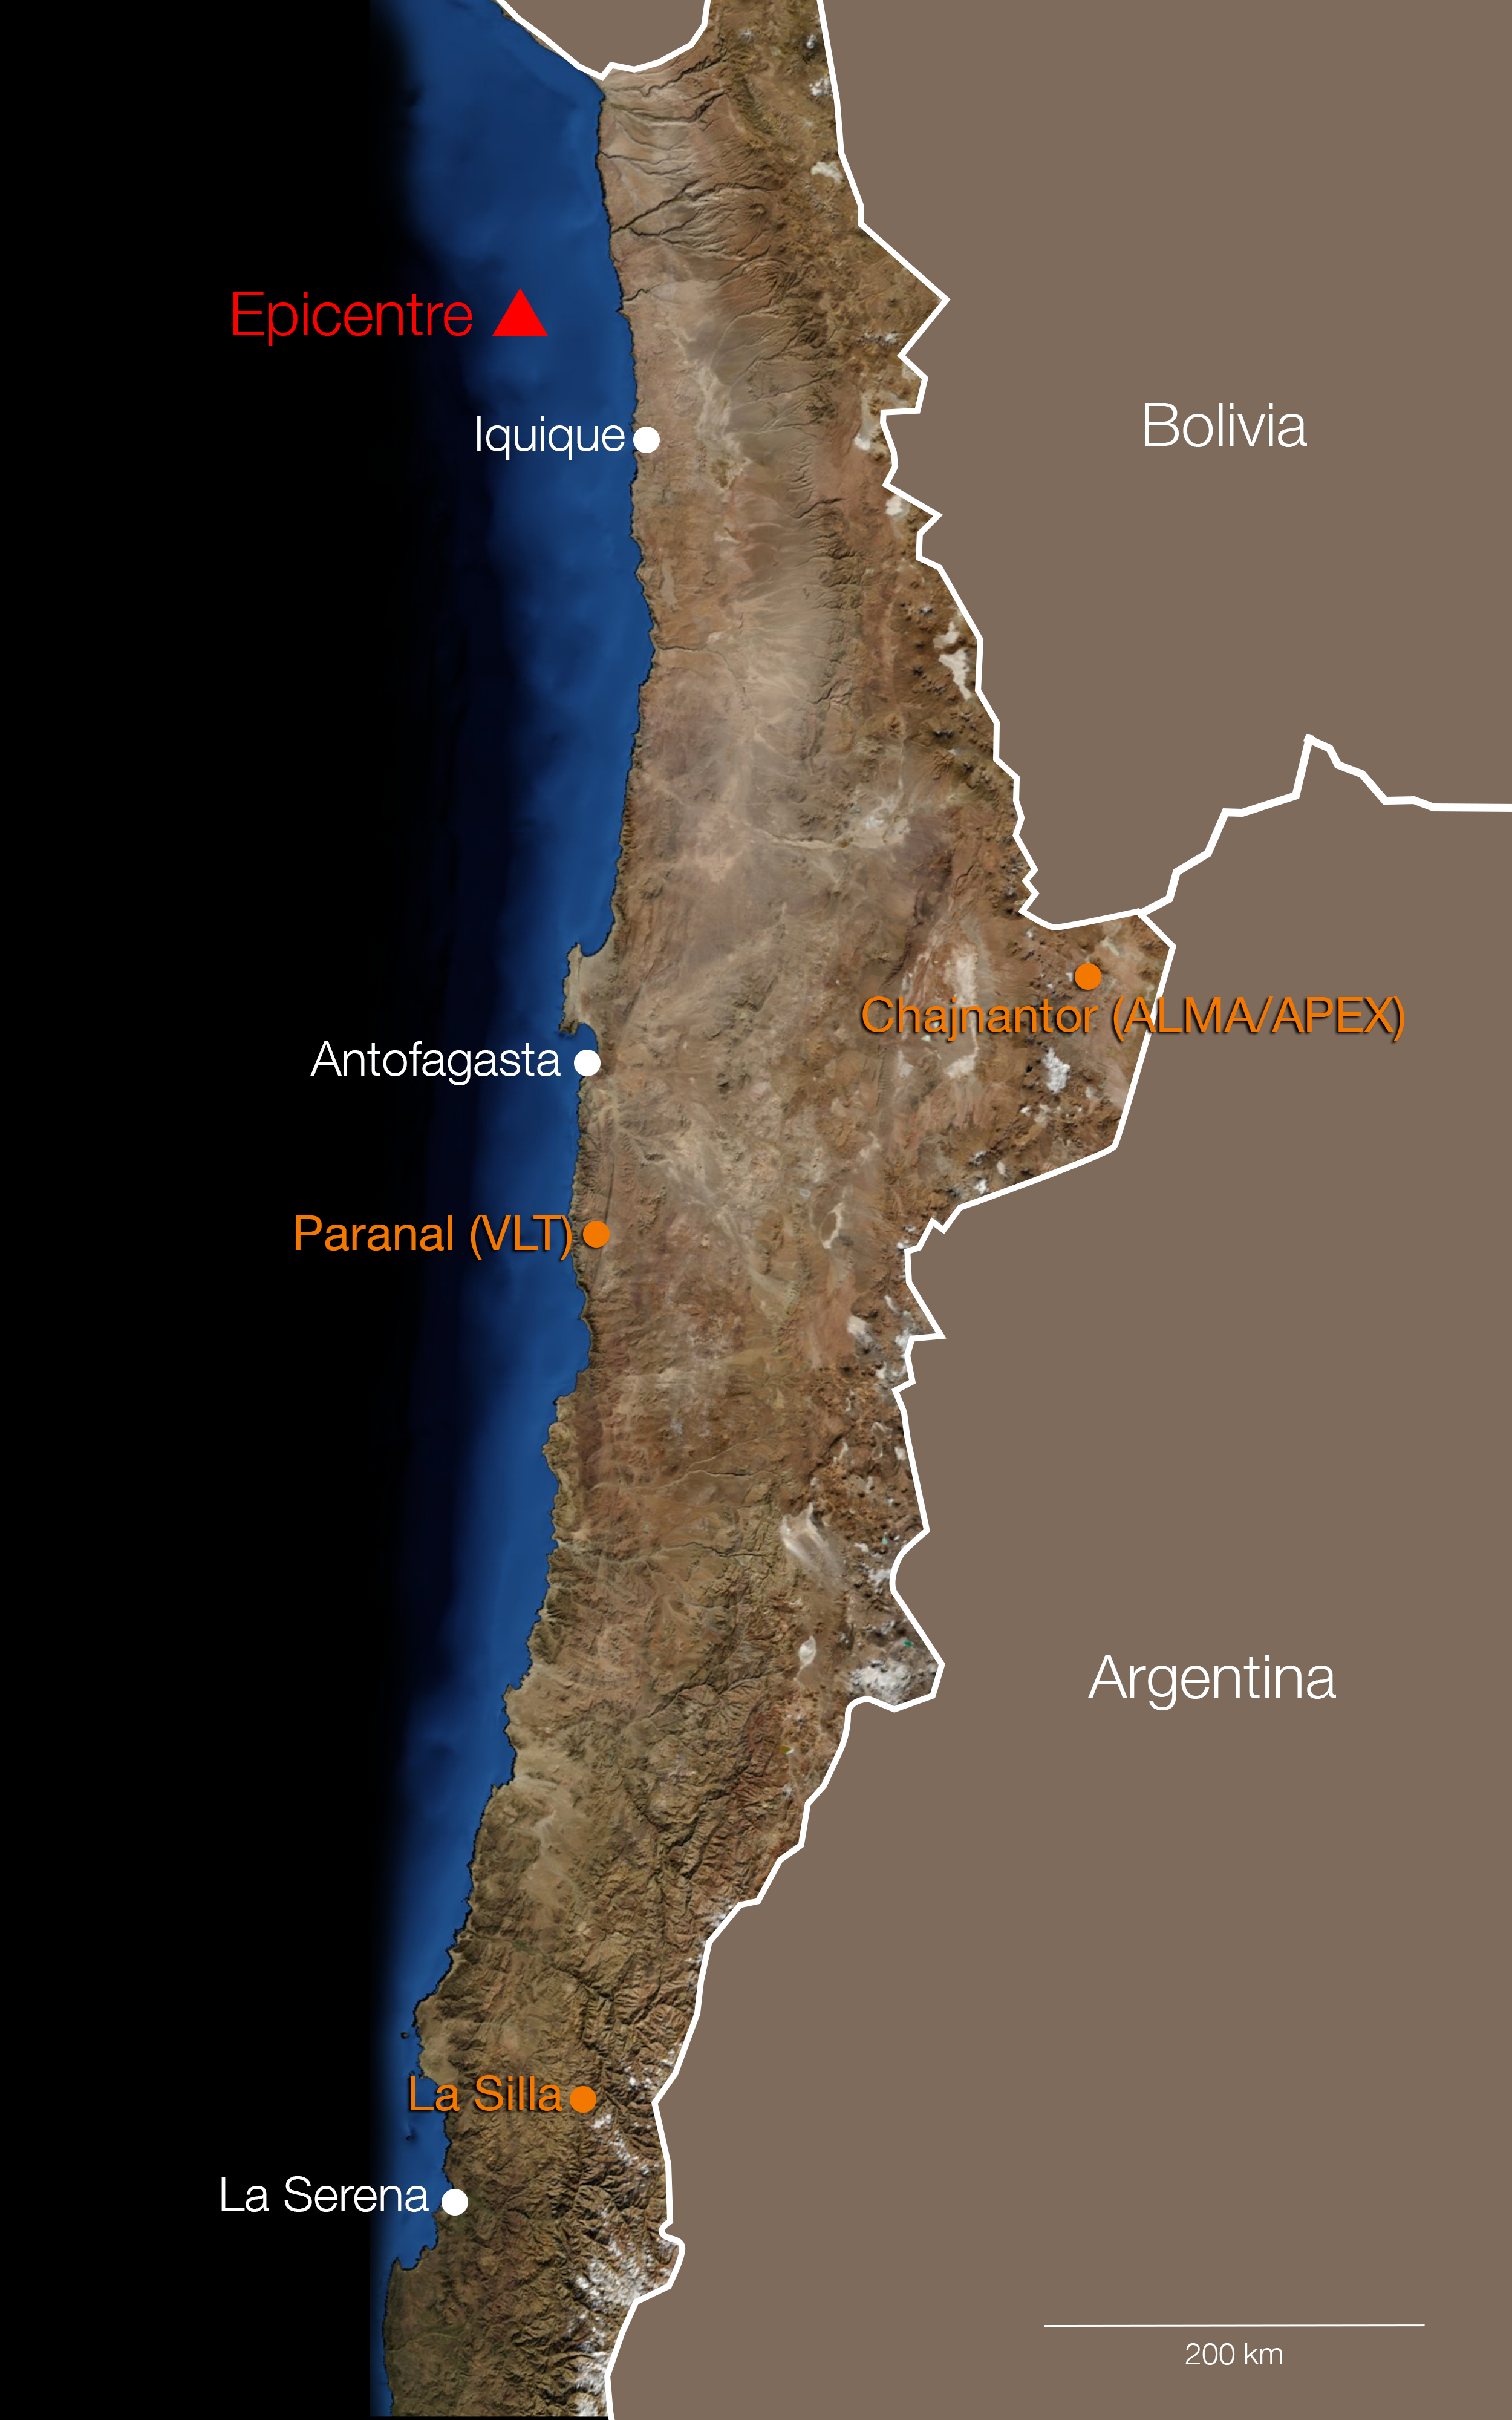

The location of the epicentre of the 1 April 2014 Chilean earthquake

This map shows the location of the epicentre of the 1 April 2014 Chilean earthquake and the positions of ESO’s sites. No casualties or damage are reported at the observatories.

Currently, ESO’s Ultra High Definition Expedition also experienced the earthquake at the ALMA Observatory and will as usual report later today in their blog.

Credit: ESO